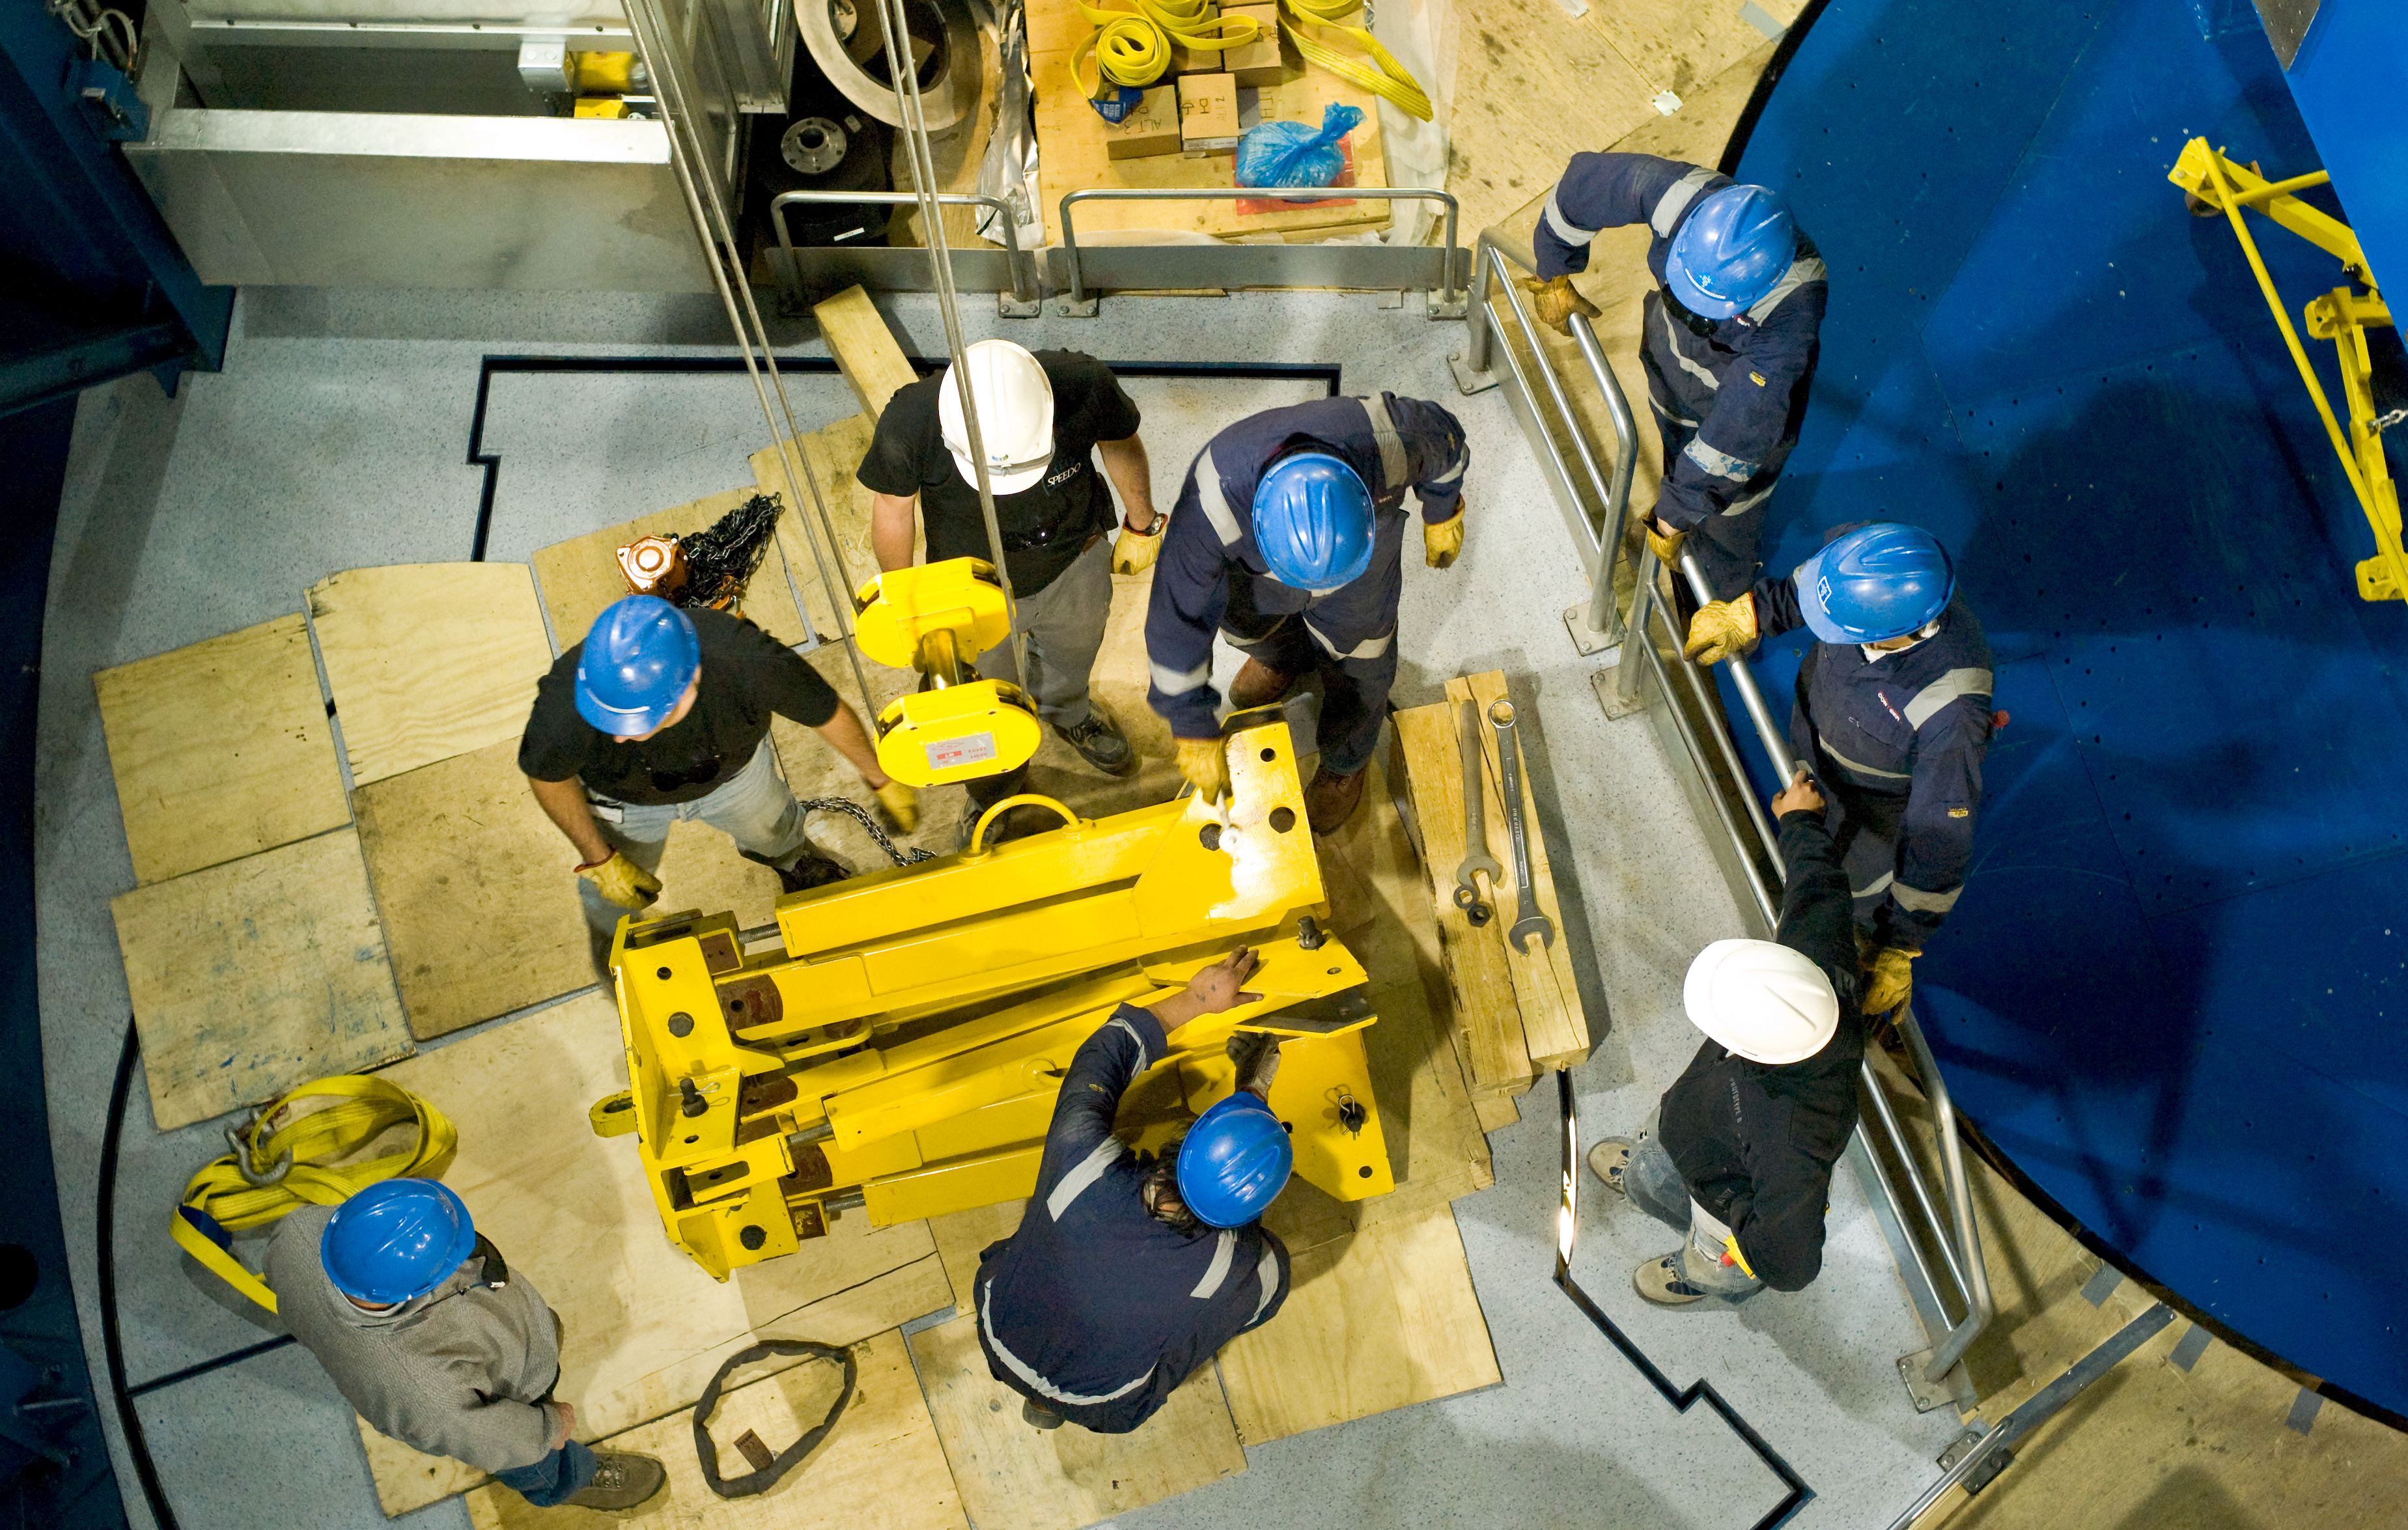

VST telescope assembly

The 2.4m diameter VLT Survey Telescope (VST) has been integrated in its dome on the Paranal platform in 2007. The VST will be equipped with a giant CCD camera to take very wide-field images in the visible light. It will be used to survey broad regions of the sky and catalog the celestial objects. On this image from end-2007, the engineers are assembling the telescope on Paranal.

Credit: ESO/H.H.Heyer